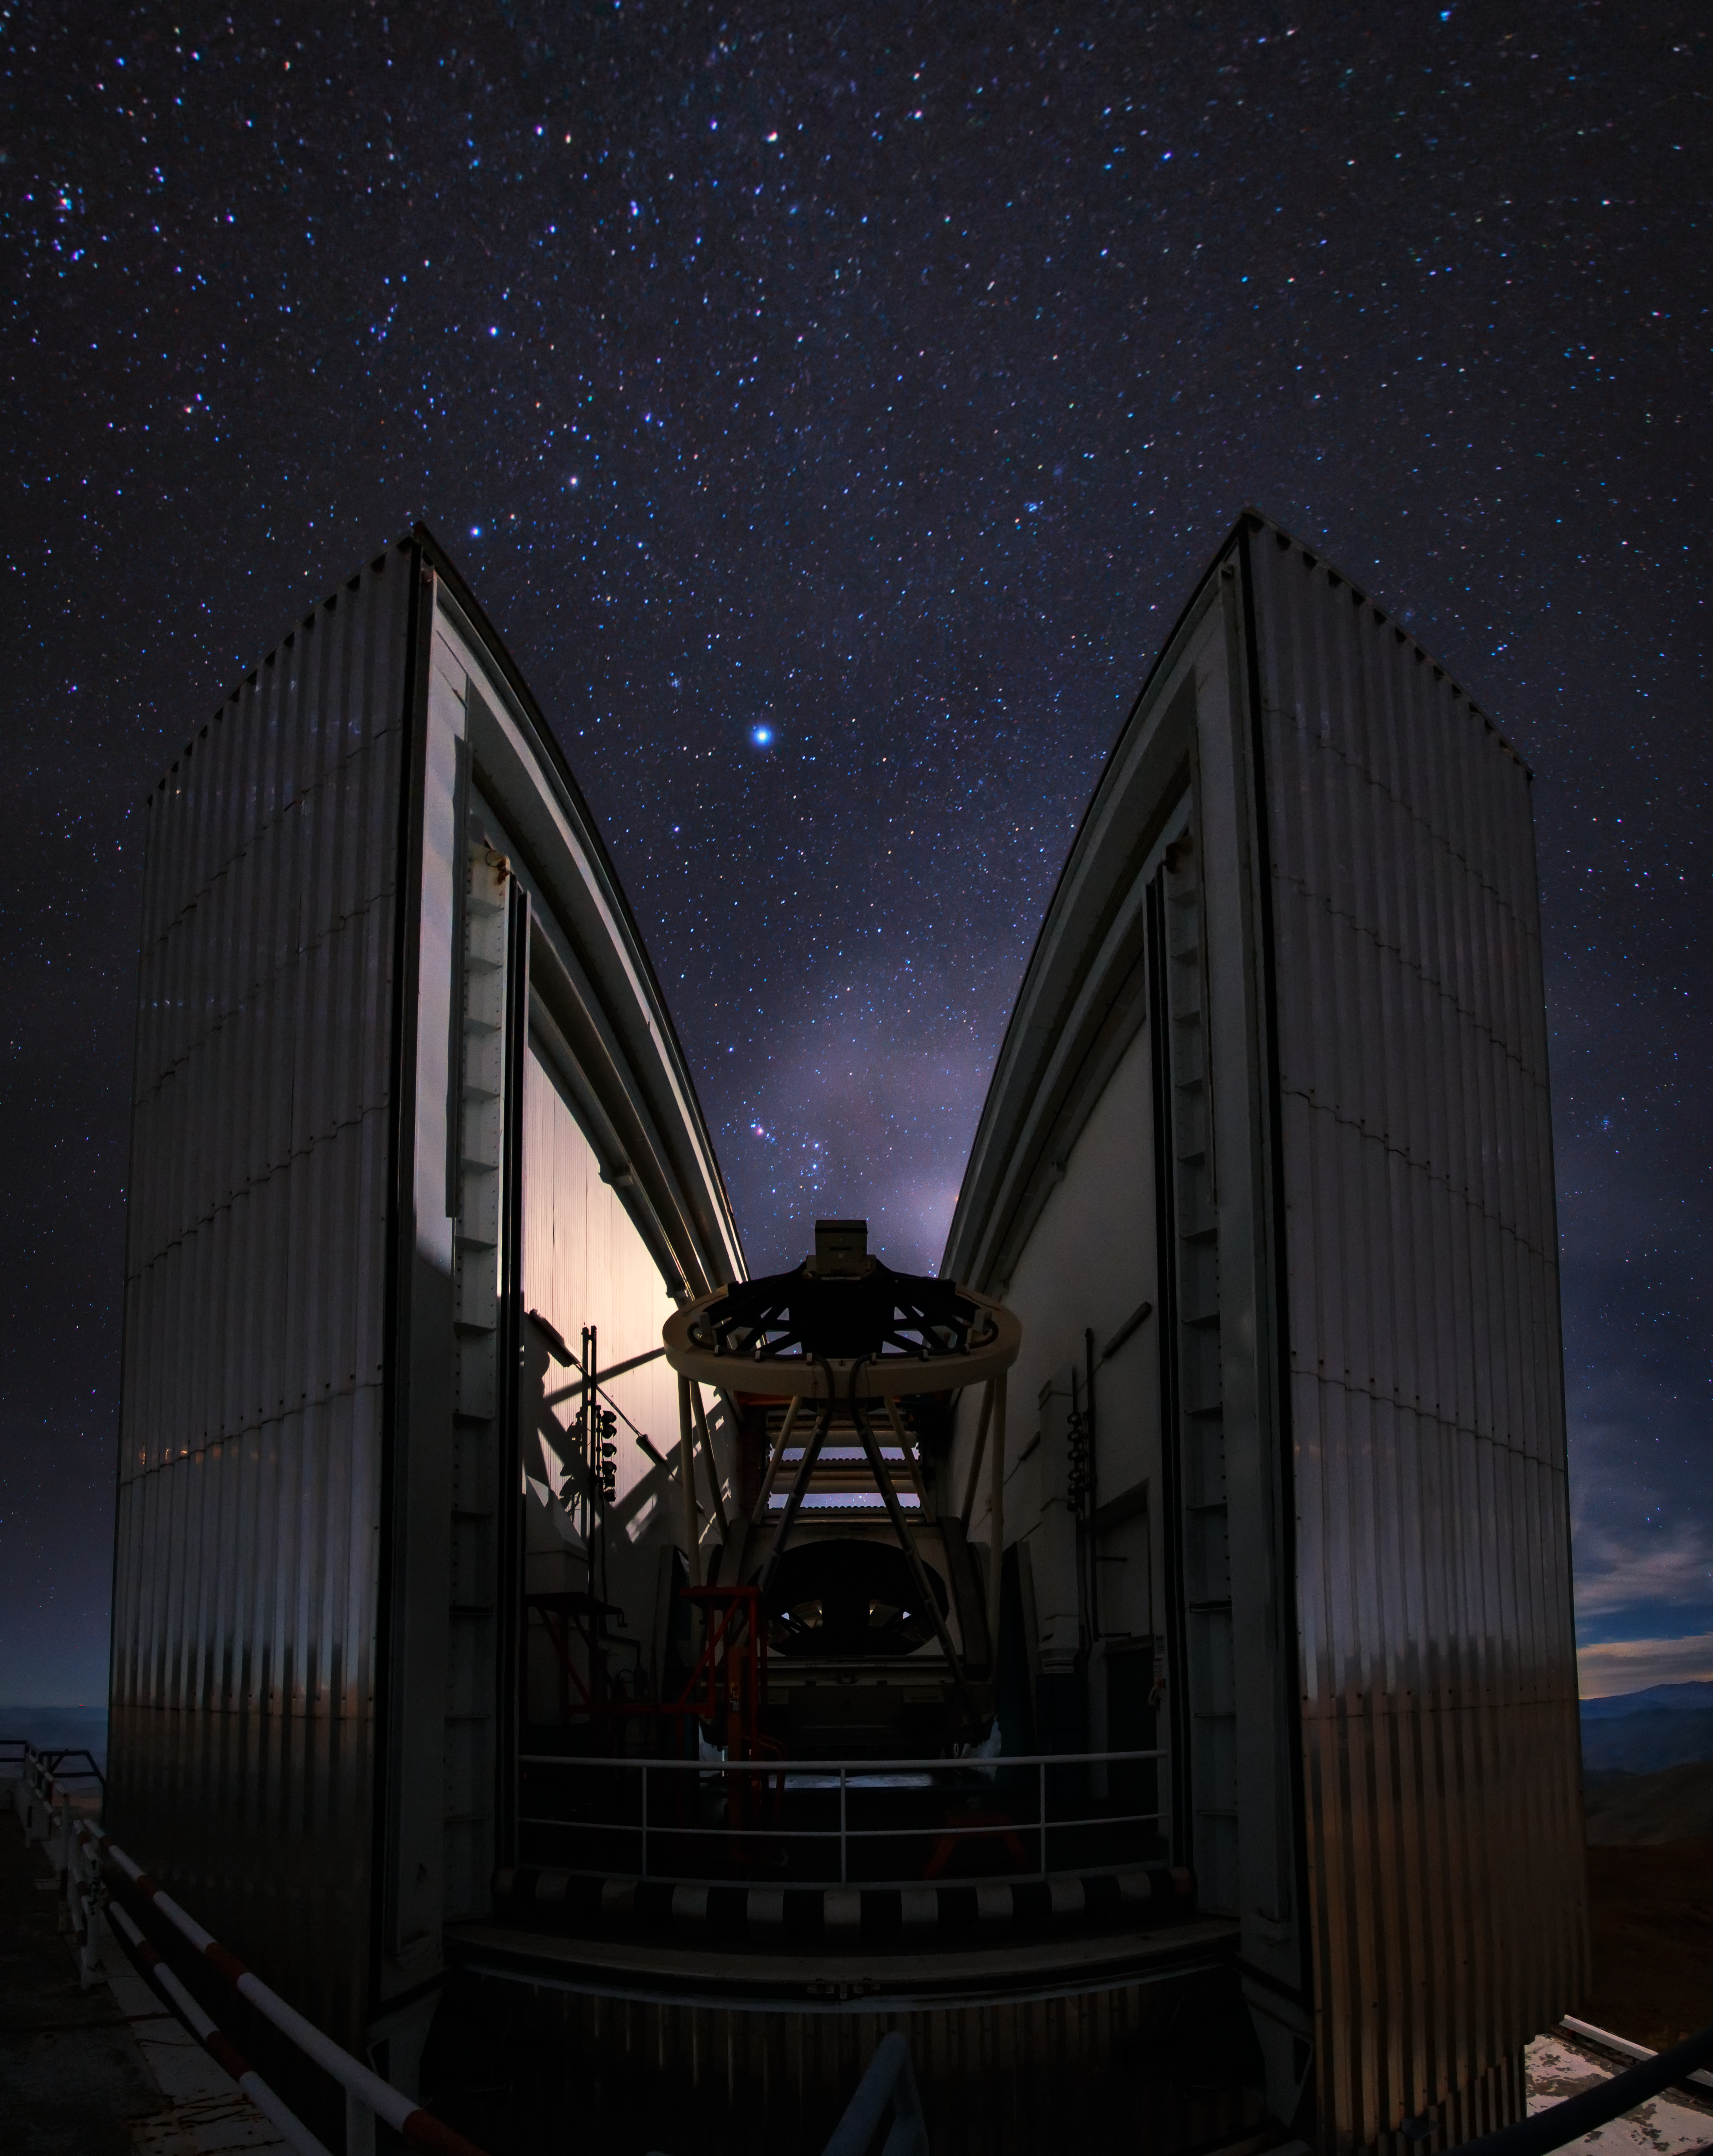

Orion captured between the NTT

Orion captured between the enclosure of the 3.58-metre New Technology Telescope (NTT) based at La Silla Observatory. Orion's Belt can be seen to point down to the mirror with the Orion Nebula glowing red to the left. Sirius is the bright star above. Taken during the ESO Ultra HD Expedition.

Credit: ESO/B. Tafreshi (twanight.org)